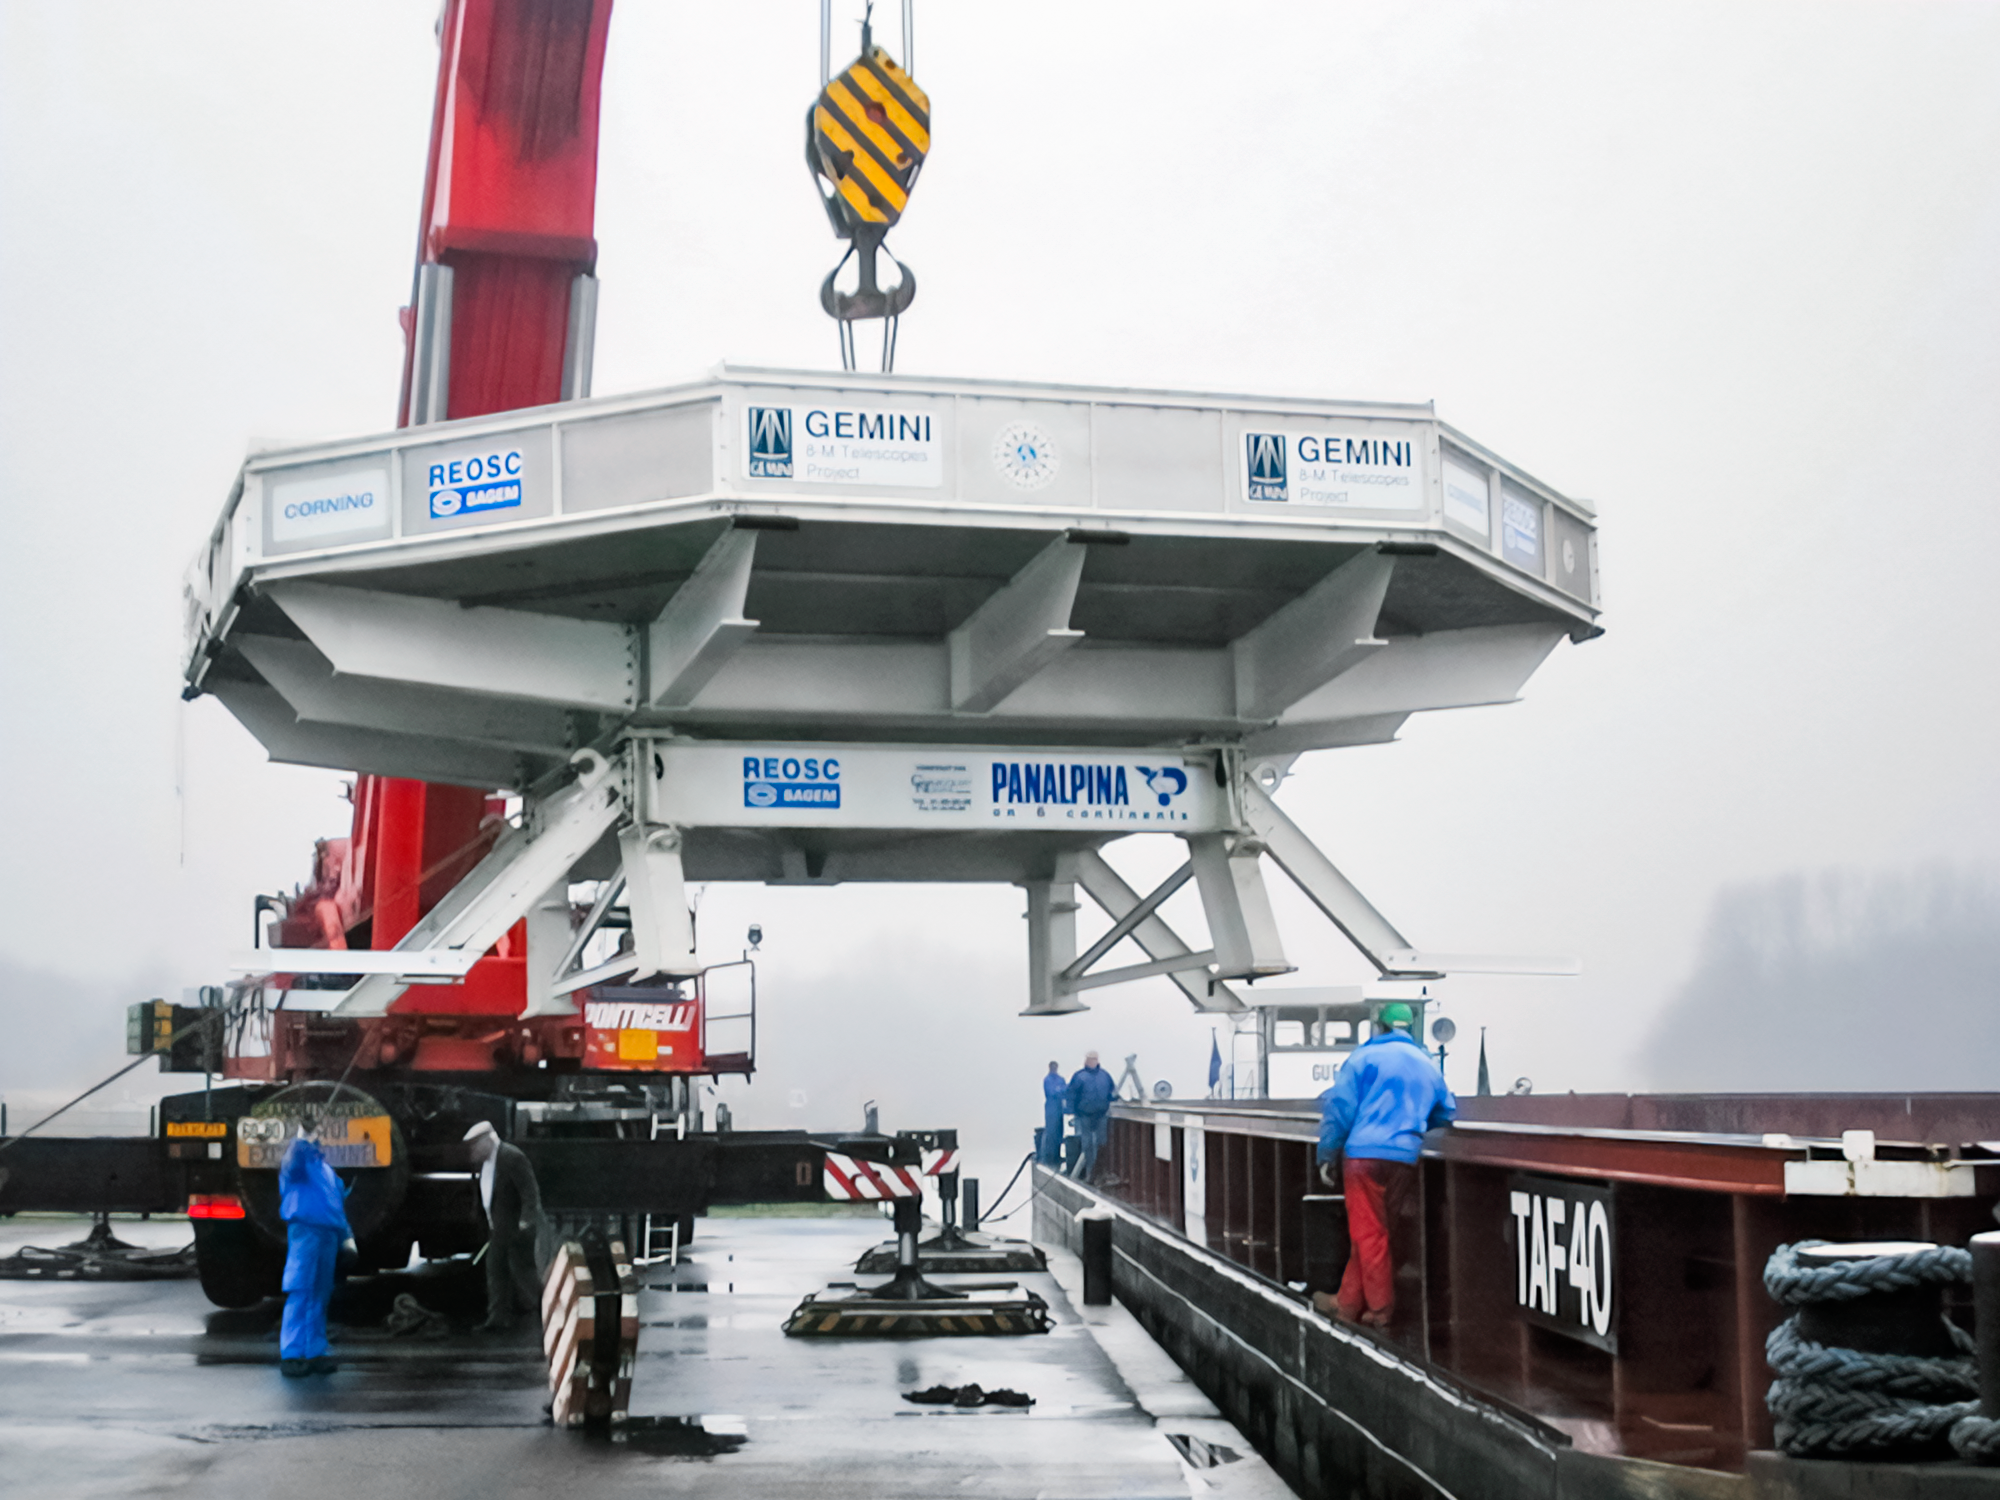

Gemini South Mirror Journey

Gemini South's 8.1-meter primary mirror during its journey to Chile.

Credit: International Gemini Observatory/NOIRLab/NSF/AURA